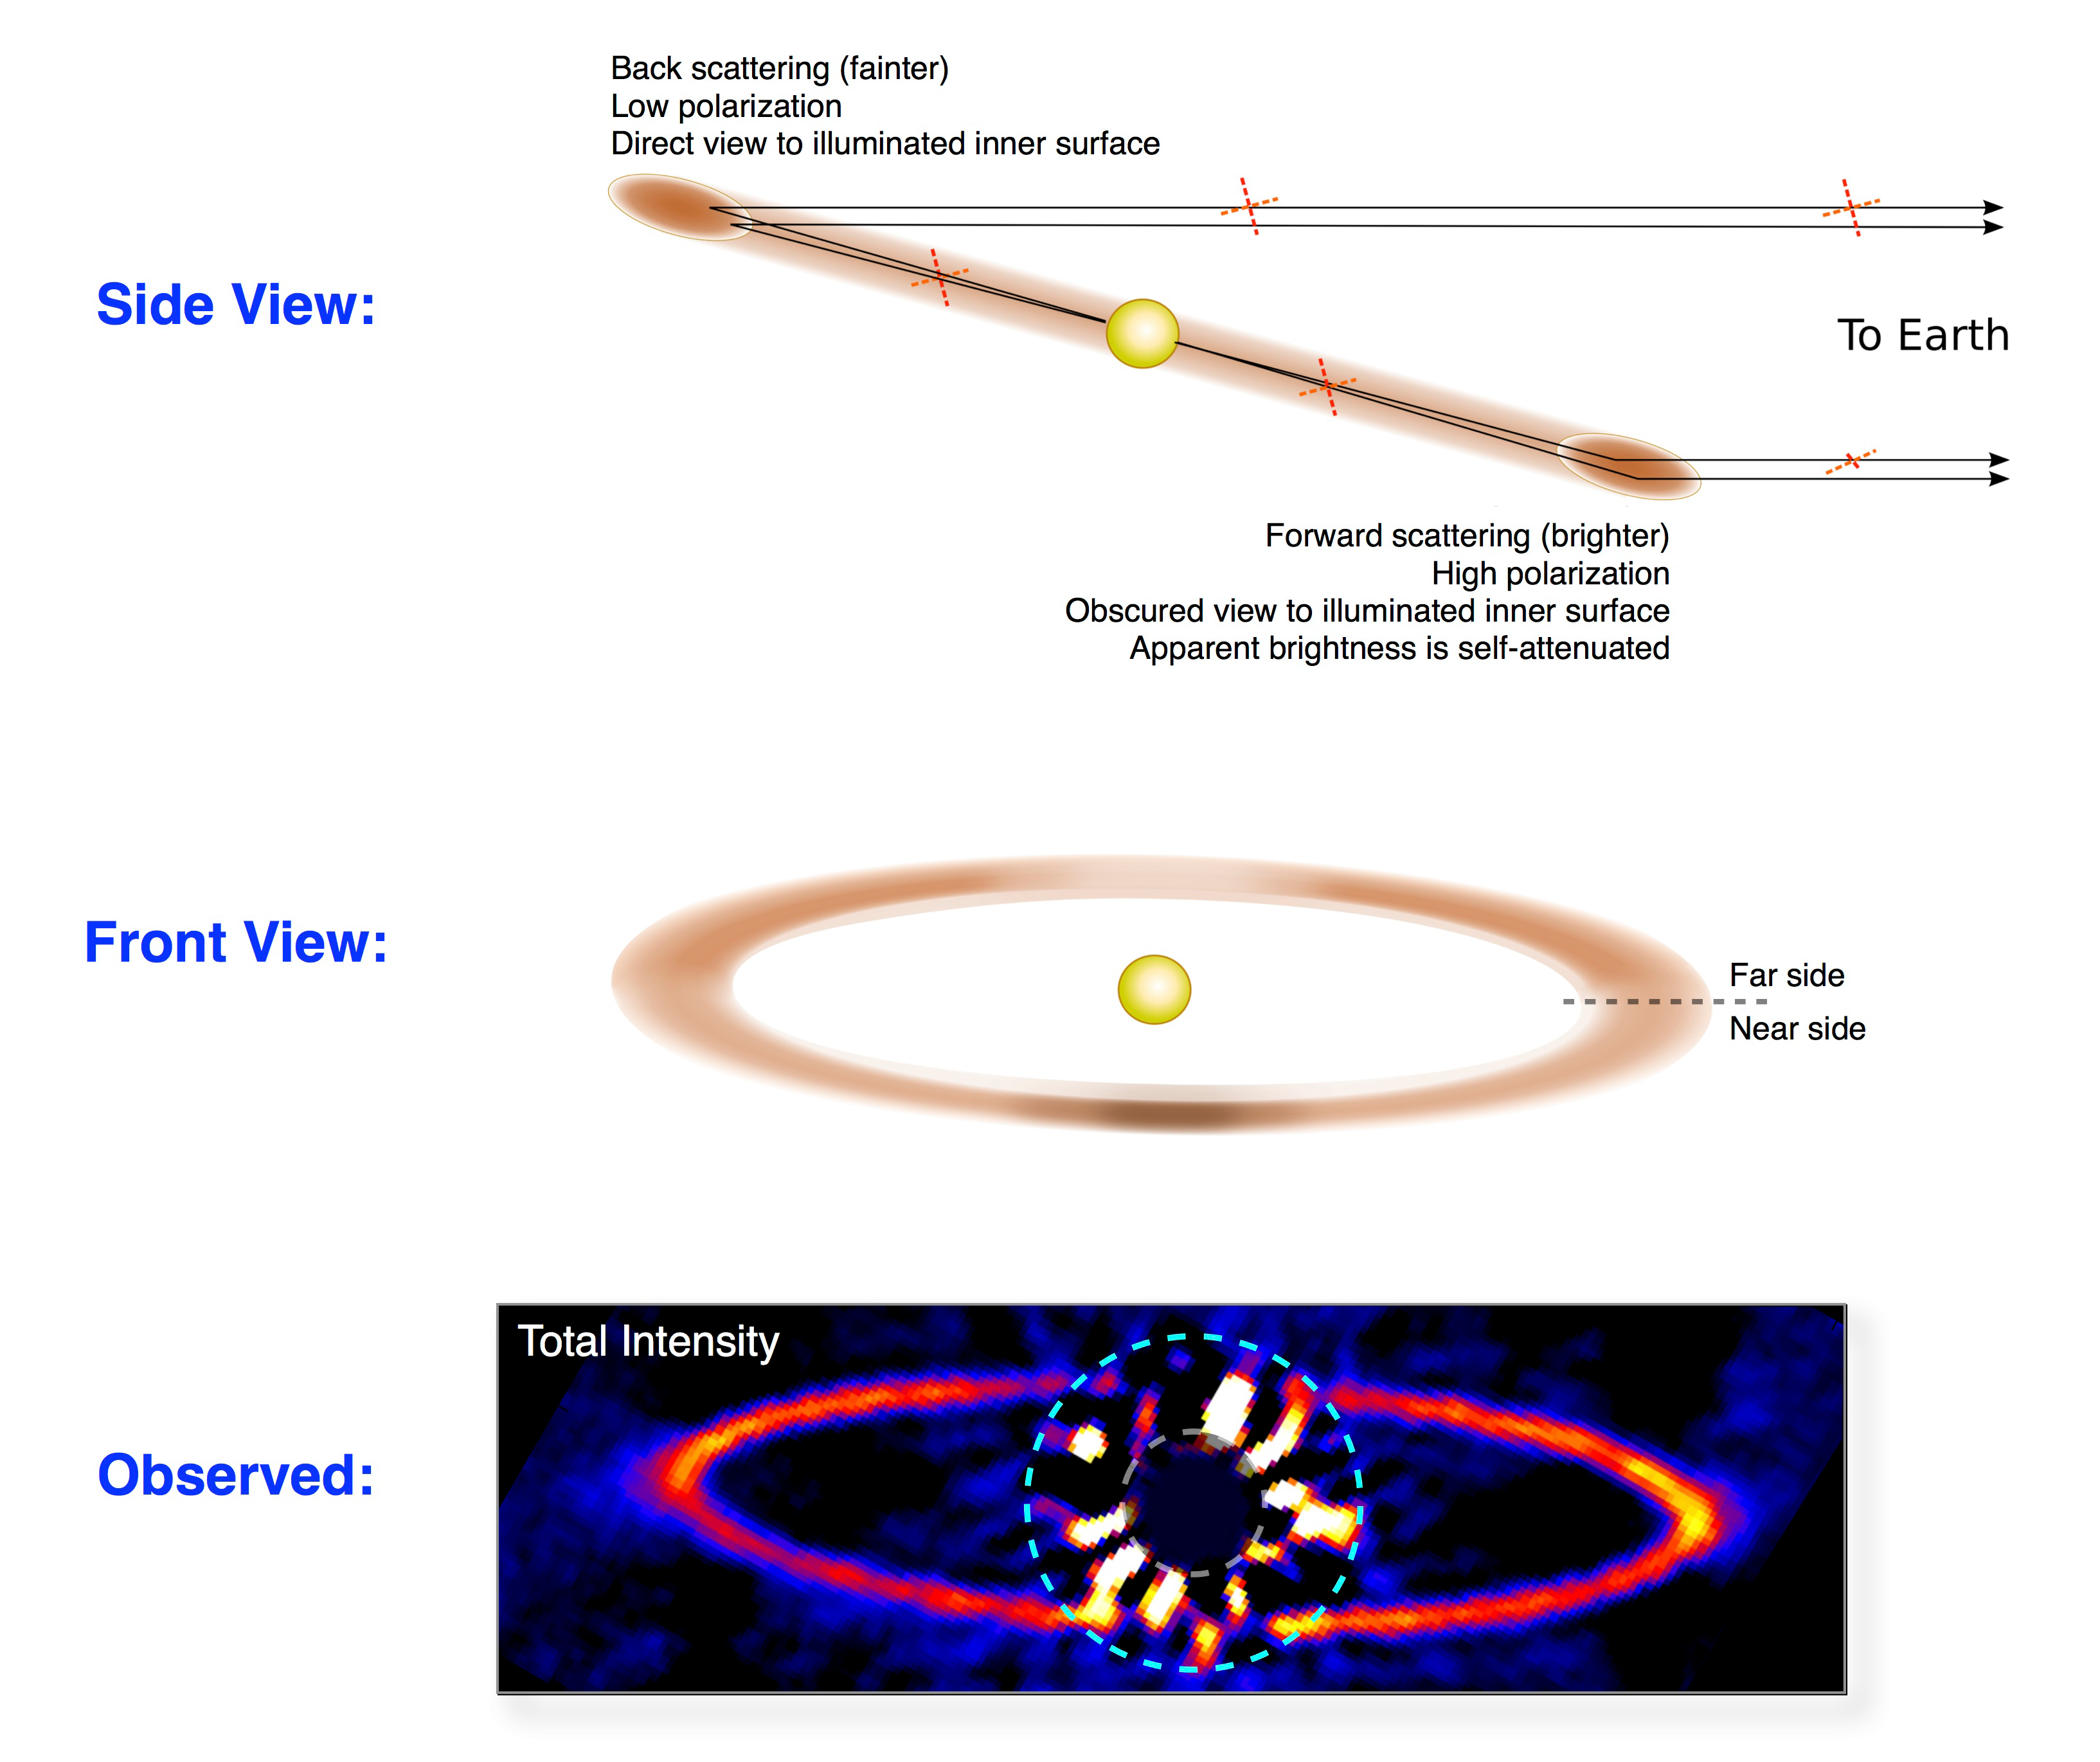

The Gemini planet imager produces stunning observations in its first year

Diagram depicting the GPI team's revised model for the orientation and composition of the HR 4796A ring. To explain the observed polarization levels, the disk must consist of relatively large (> 5 µm) silicate dust particles, which scatter light most strongly and polarize it more for forward scattering. To explain the relative faintness of the east side in total intensity, the disk must be dense enough to be slightly opaque, comparable to Saturn’s optically thick rings, such that on the near side of the disk our view of its brightly illuminated inner portion is partially obscured. This revised model requires the disk to be much narrower and flatter than expected, and poses a new challenge for theories of disk dynamics to explain. GPI’s high contrast imaging and polarimetry capabilities together were essential for this new synthesis.

Credit: Marshall Perrin (Space Telescope Science Institute).